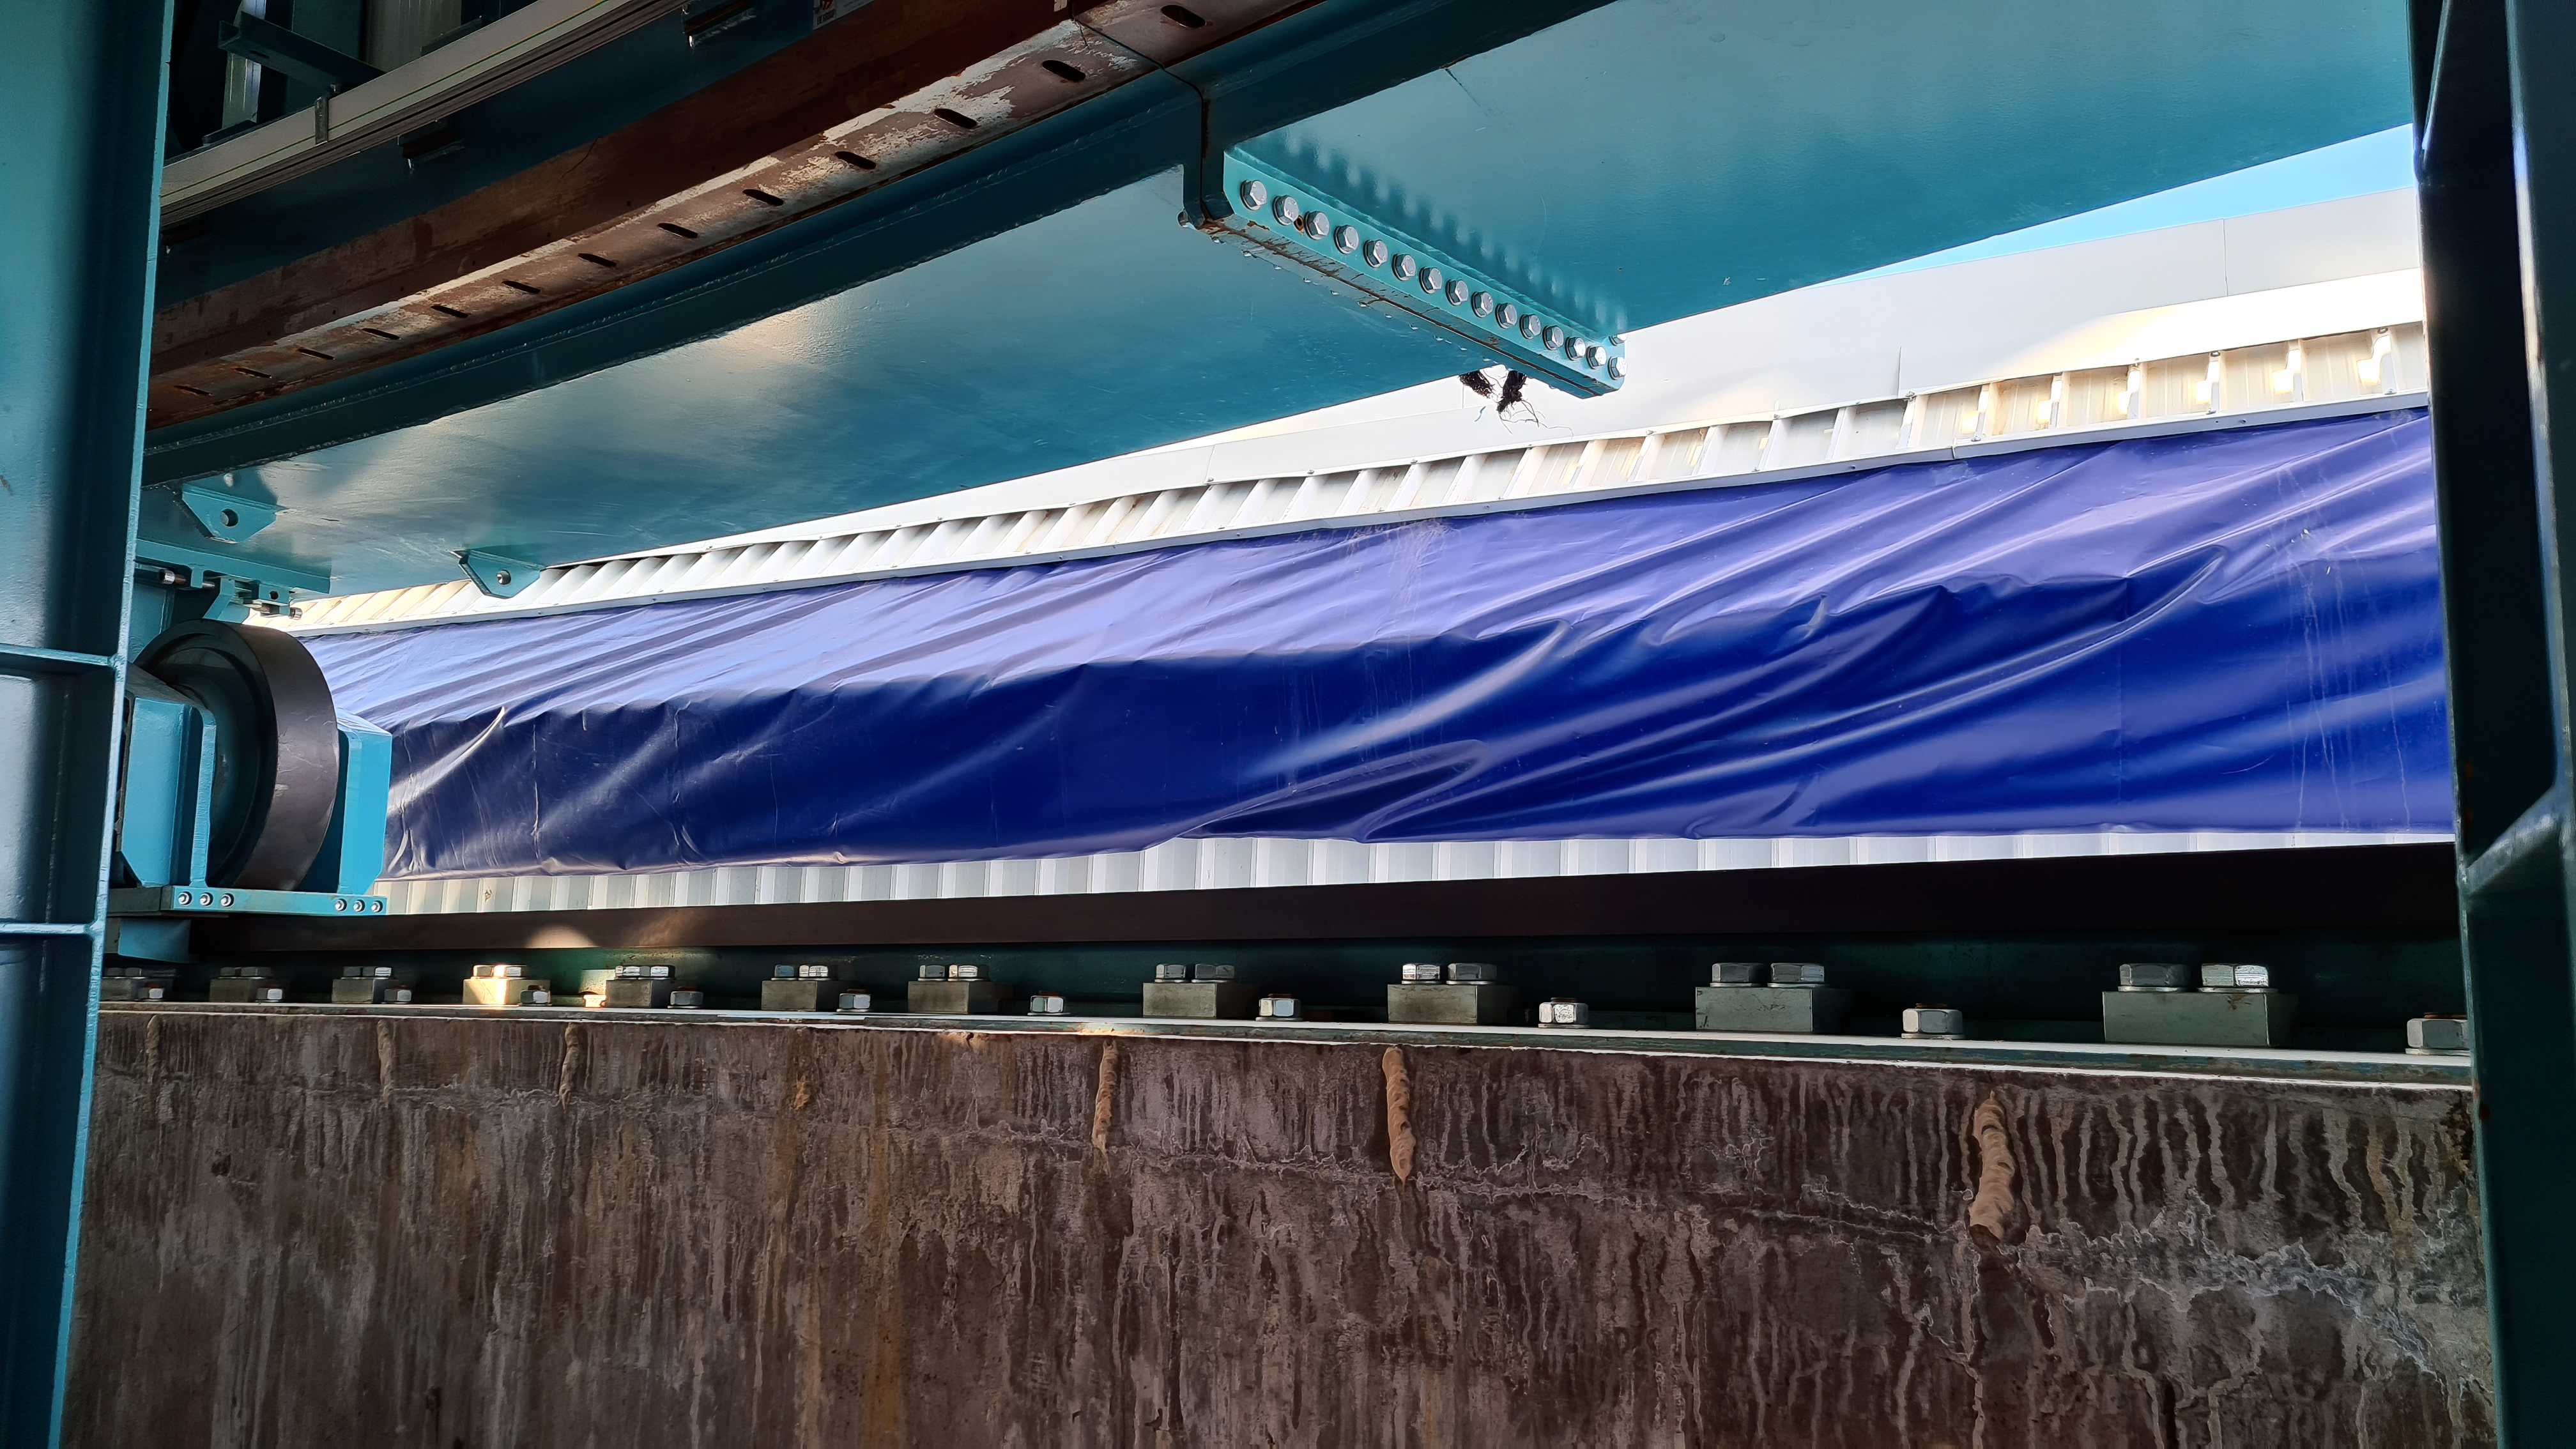

Vera C. Rubin Observatory 22 June 2020

An inspection of the summit 22 June 2020.

Credit: Rubin Observatory/NSF/AURA